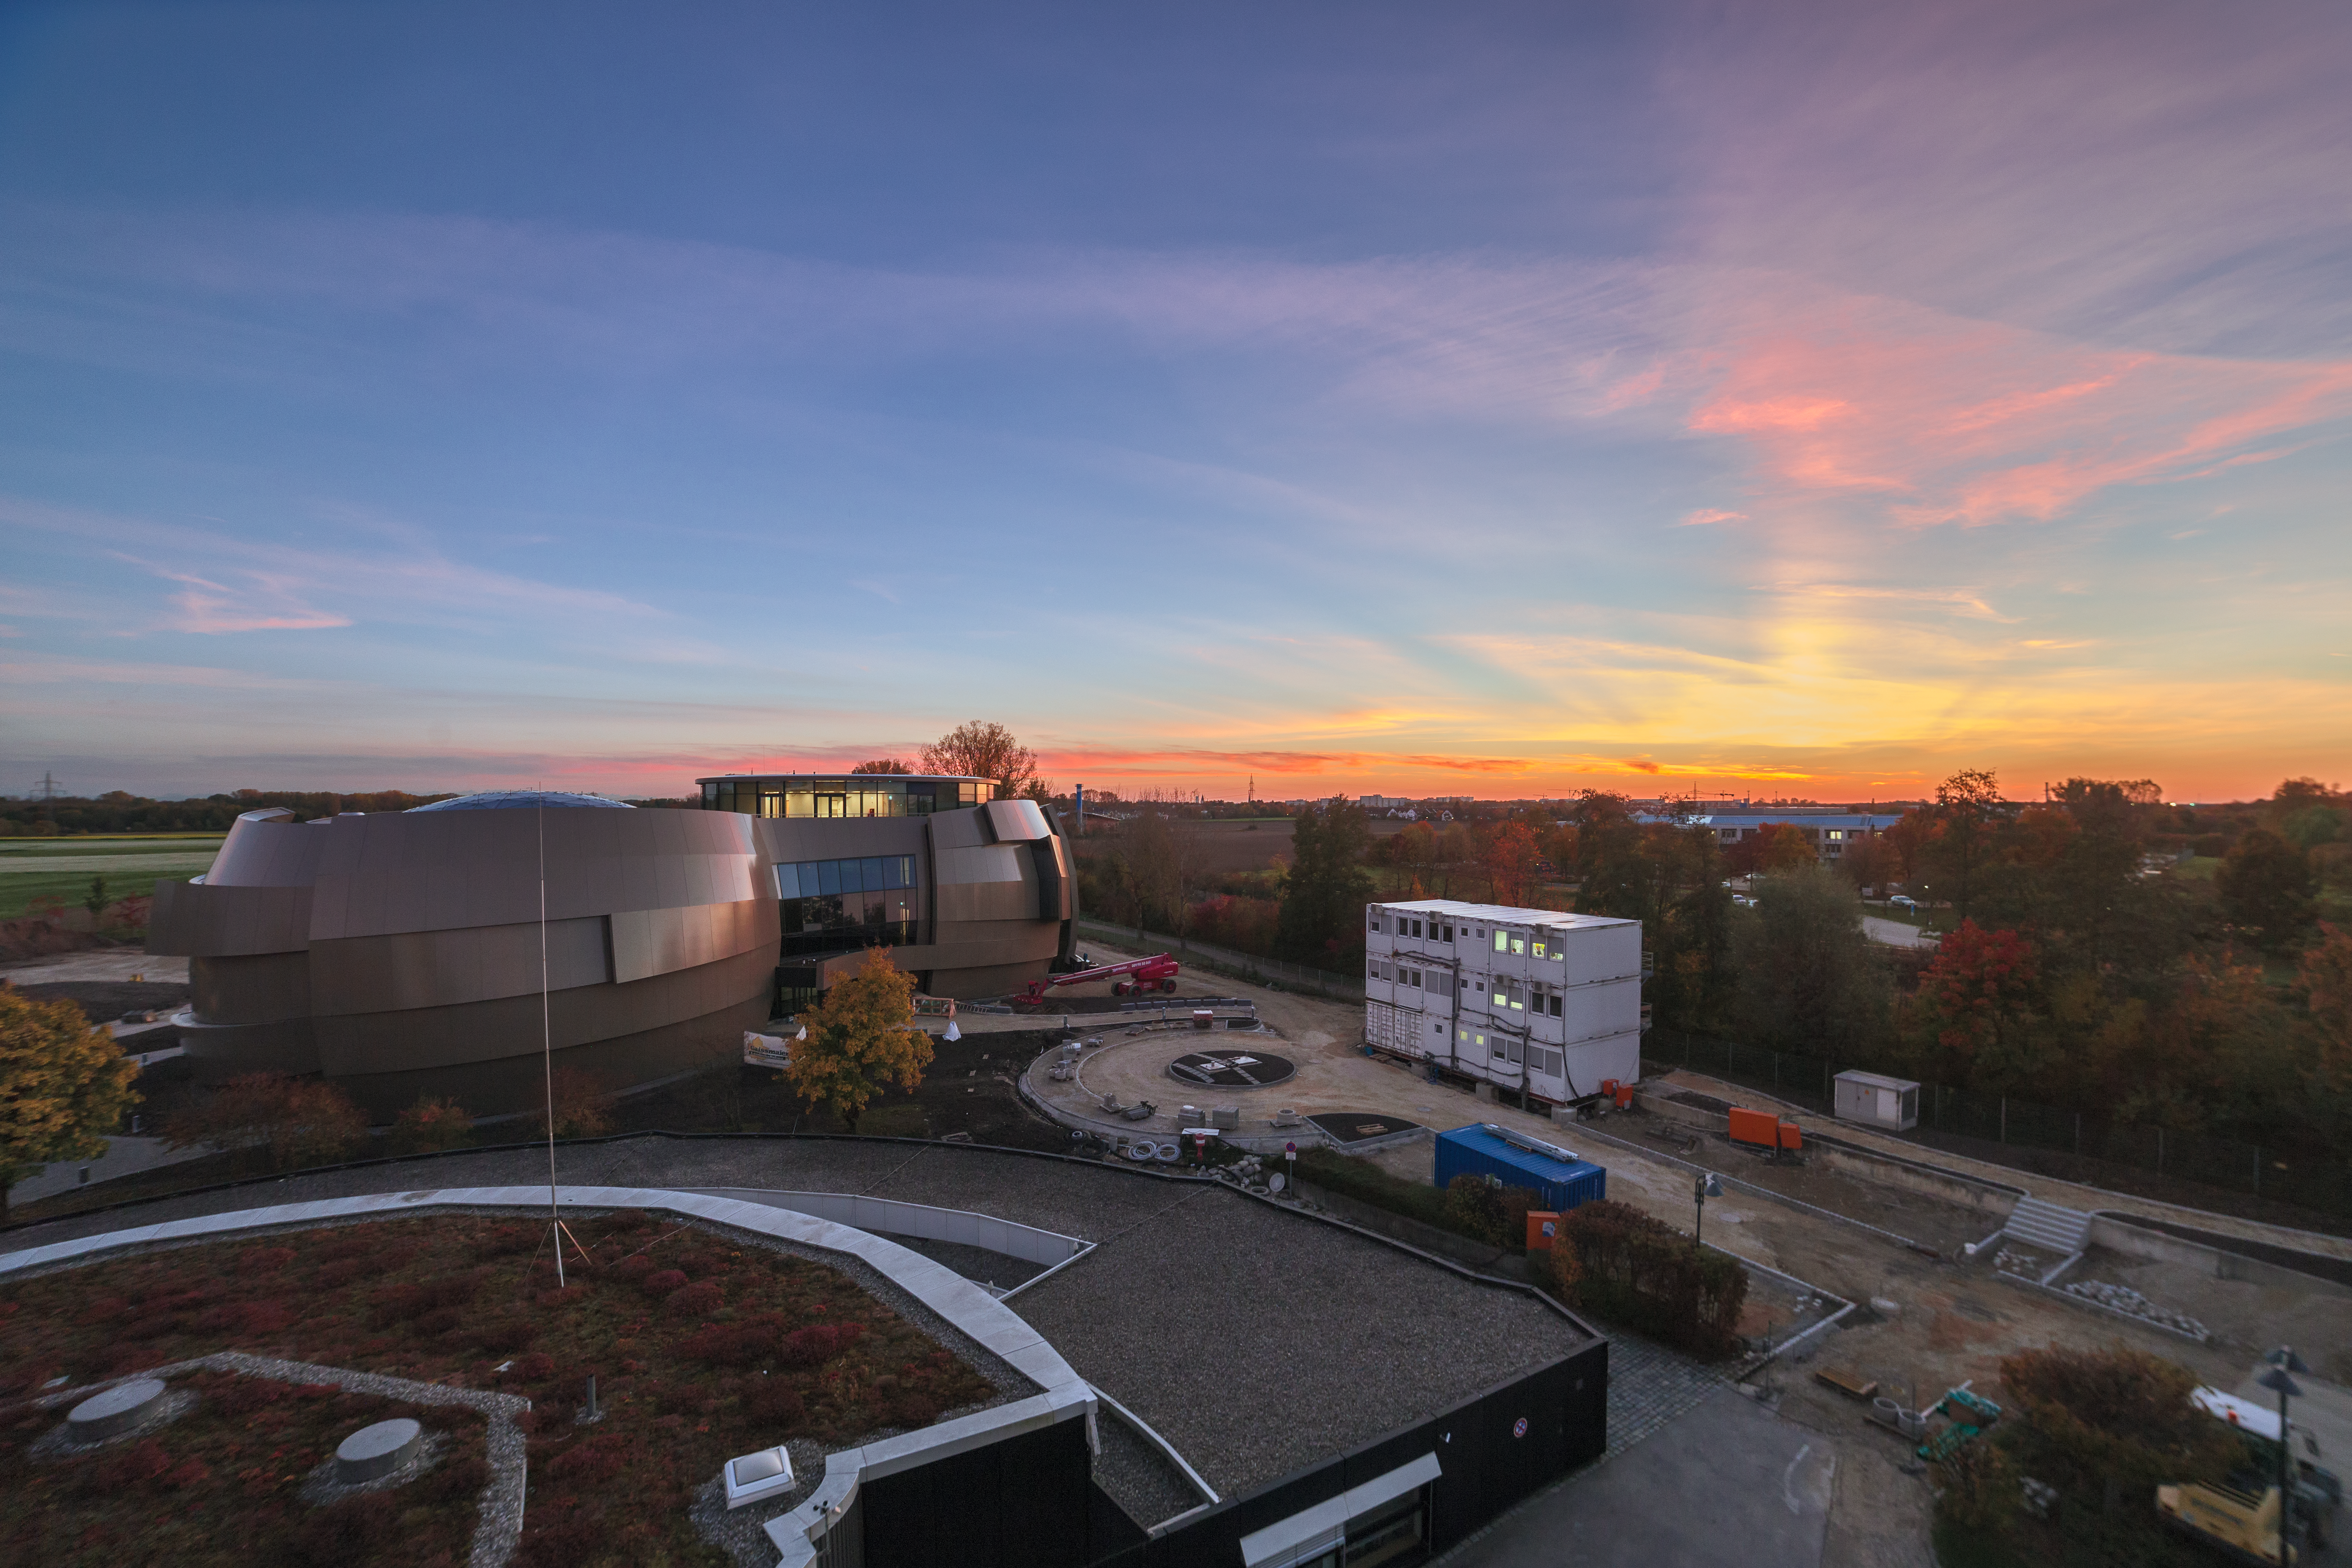

The Planetarium and the Sun Pillar

A clear sky, a striking sunset, and the futuristic curves of a state-of-the-art planetarium and visitor centre — what more could you ask for in an ESO Picture of the Week?

However, this image has something else up its sleeve to delight us: a sun pillar. This softly-glowing column of light seems to rise from the horizon near the setting Sun, illuminating the sky above it. This illusion is created by millions of tiny ice crystals — usually flat and hexagonal in shape — in our atmosphere, which reflect sunlight to form an apparent beam. Sun pillars are typically seen when the Sun is low in the sky, or when it has dipped below the horizon.

The last rays of sunlight have also interacted with particles in the clouds above, which have scattered the light to create a brilliant array of oranges, yellows, reds, and pinks in the sky above the ESO Supernova Planetarium & Visitor Centre. The ESO Supernova is the newest building on site of the ESO’s Headquarters in Garching bei München, Germany. After its opening in April 2018, this cutting-edge centre will engage visitors with frontline science and ESO’s world-leading observing facilities.

Credit: P. Horálek/ESO